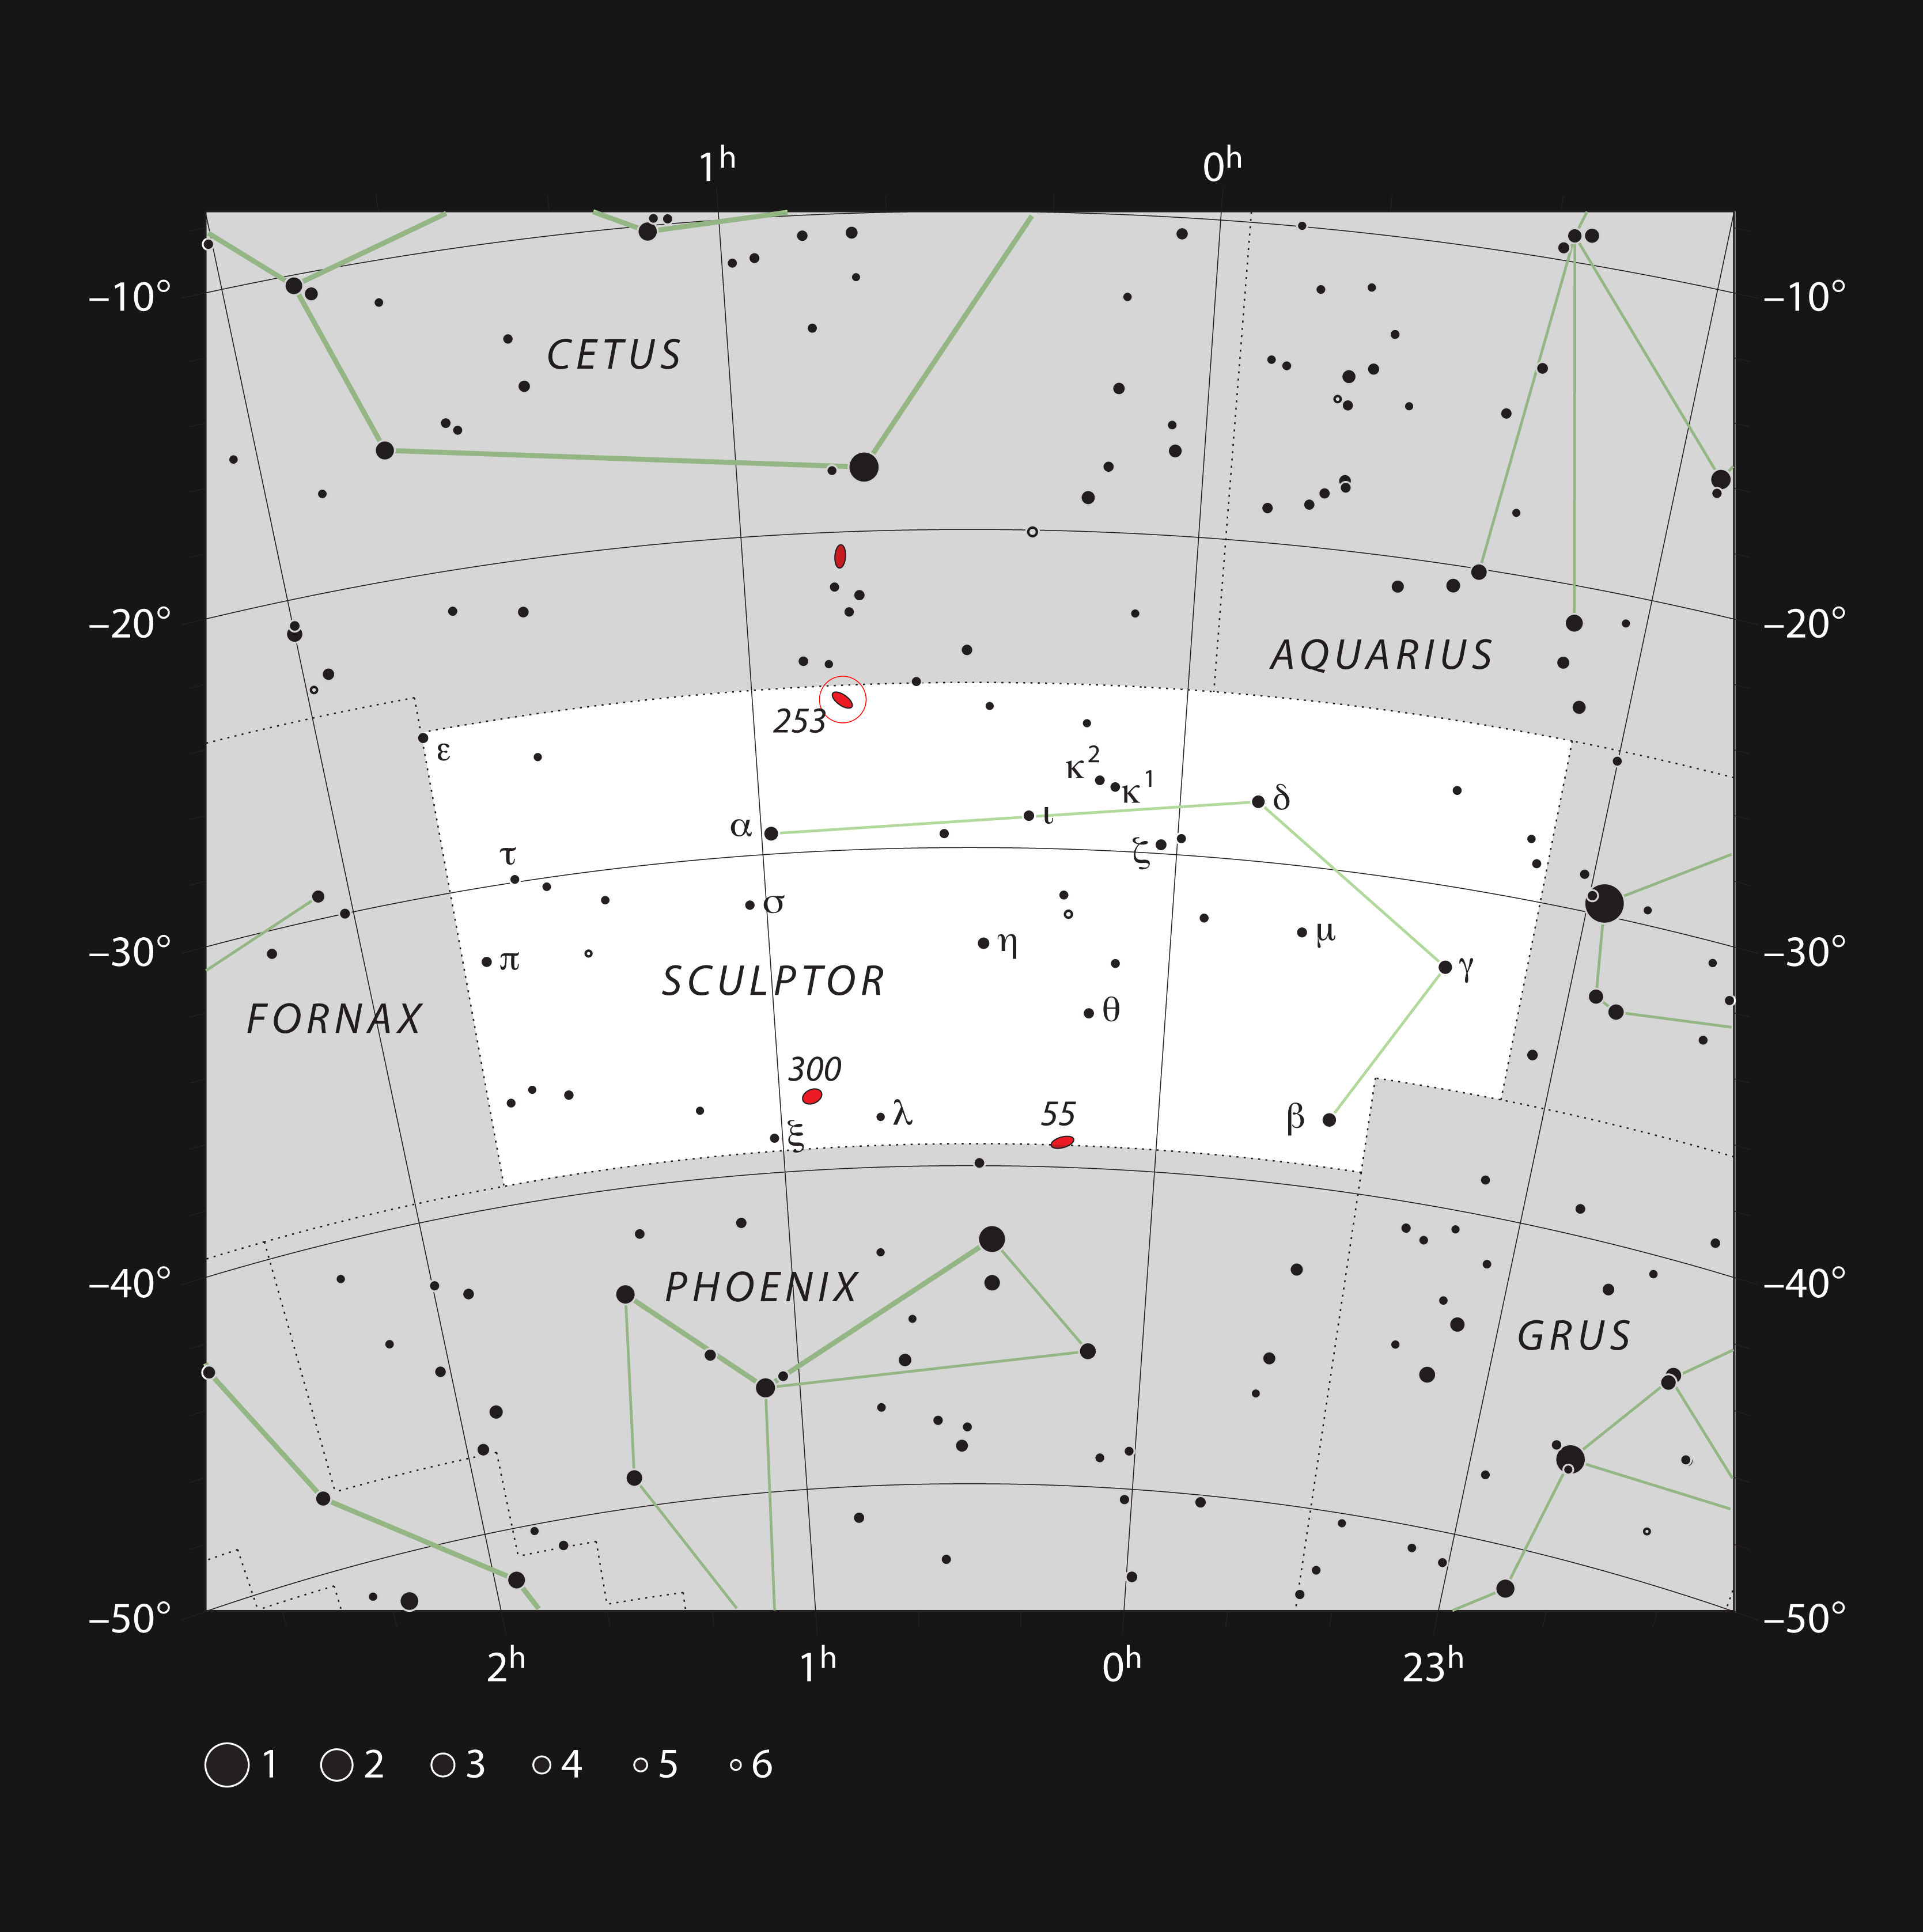

The galaxy NGC 253 in the constellation of Sculptor

This chart shows the location of the nearby spiral galaxy NGC 253 within the constellation of Sculptor. This map shows most of the stars visible to the unaided eye under good conditions, and the galaxy itself is marked with a red circle. This galaxy is bright enough to be easily seen as an elongated haze through binoculars from a dark site.

Credit: ESO, IAU and Sky & Telescope